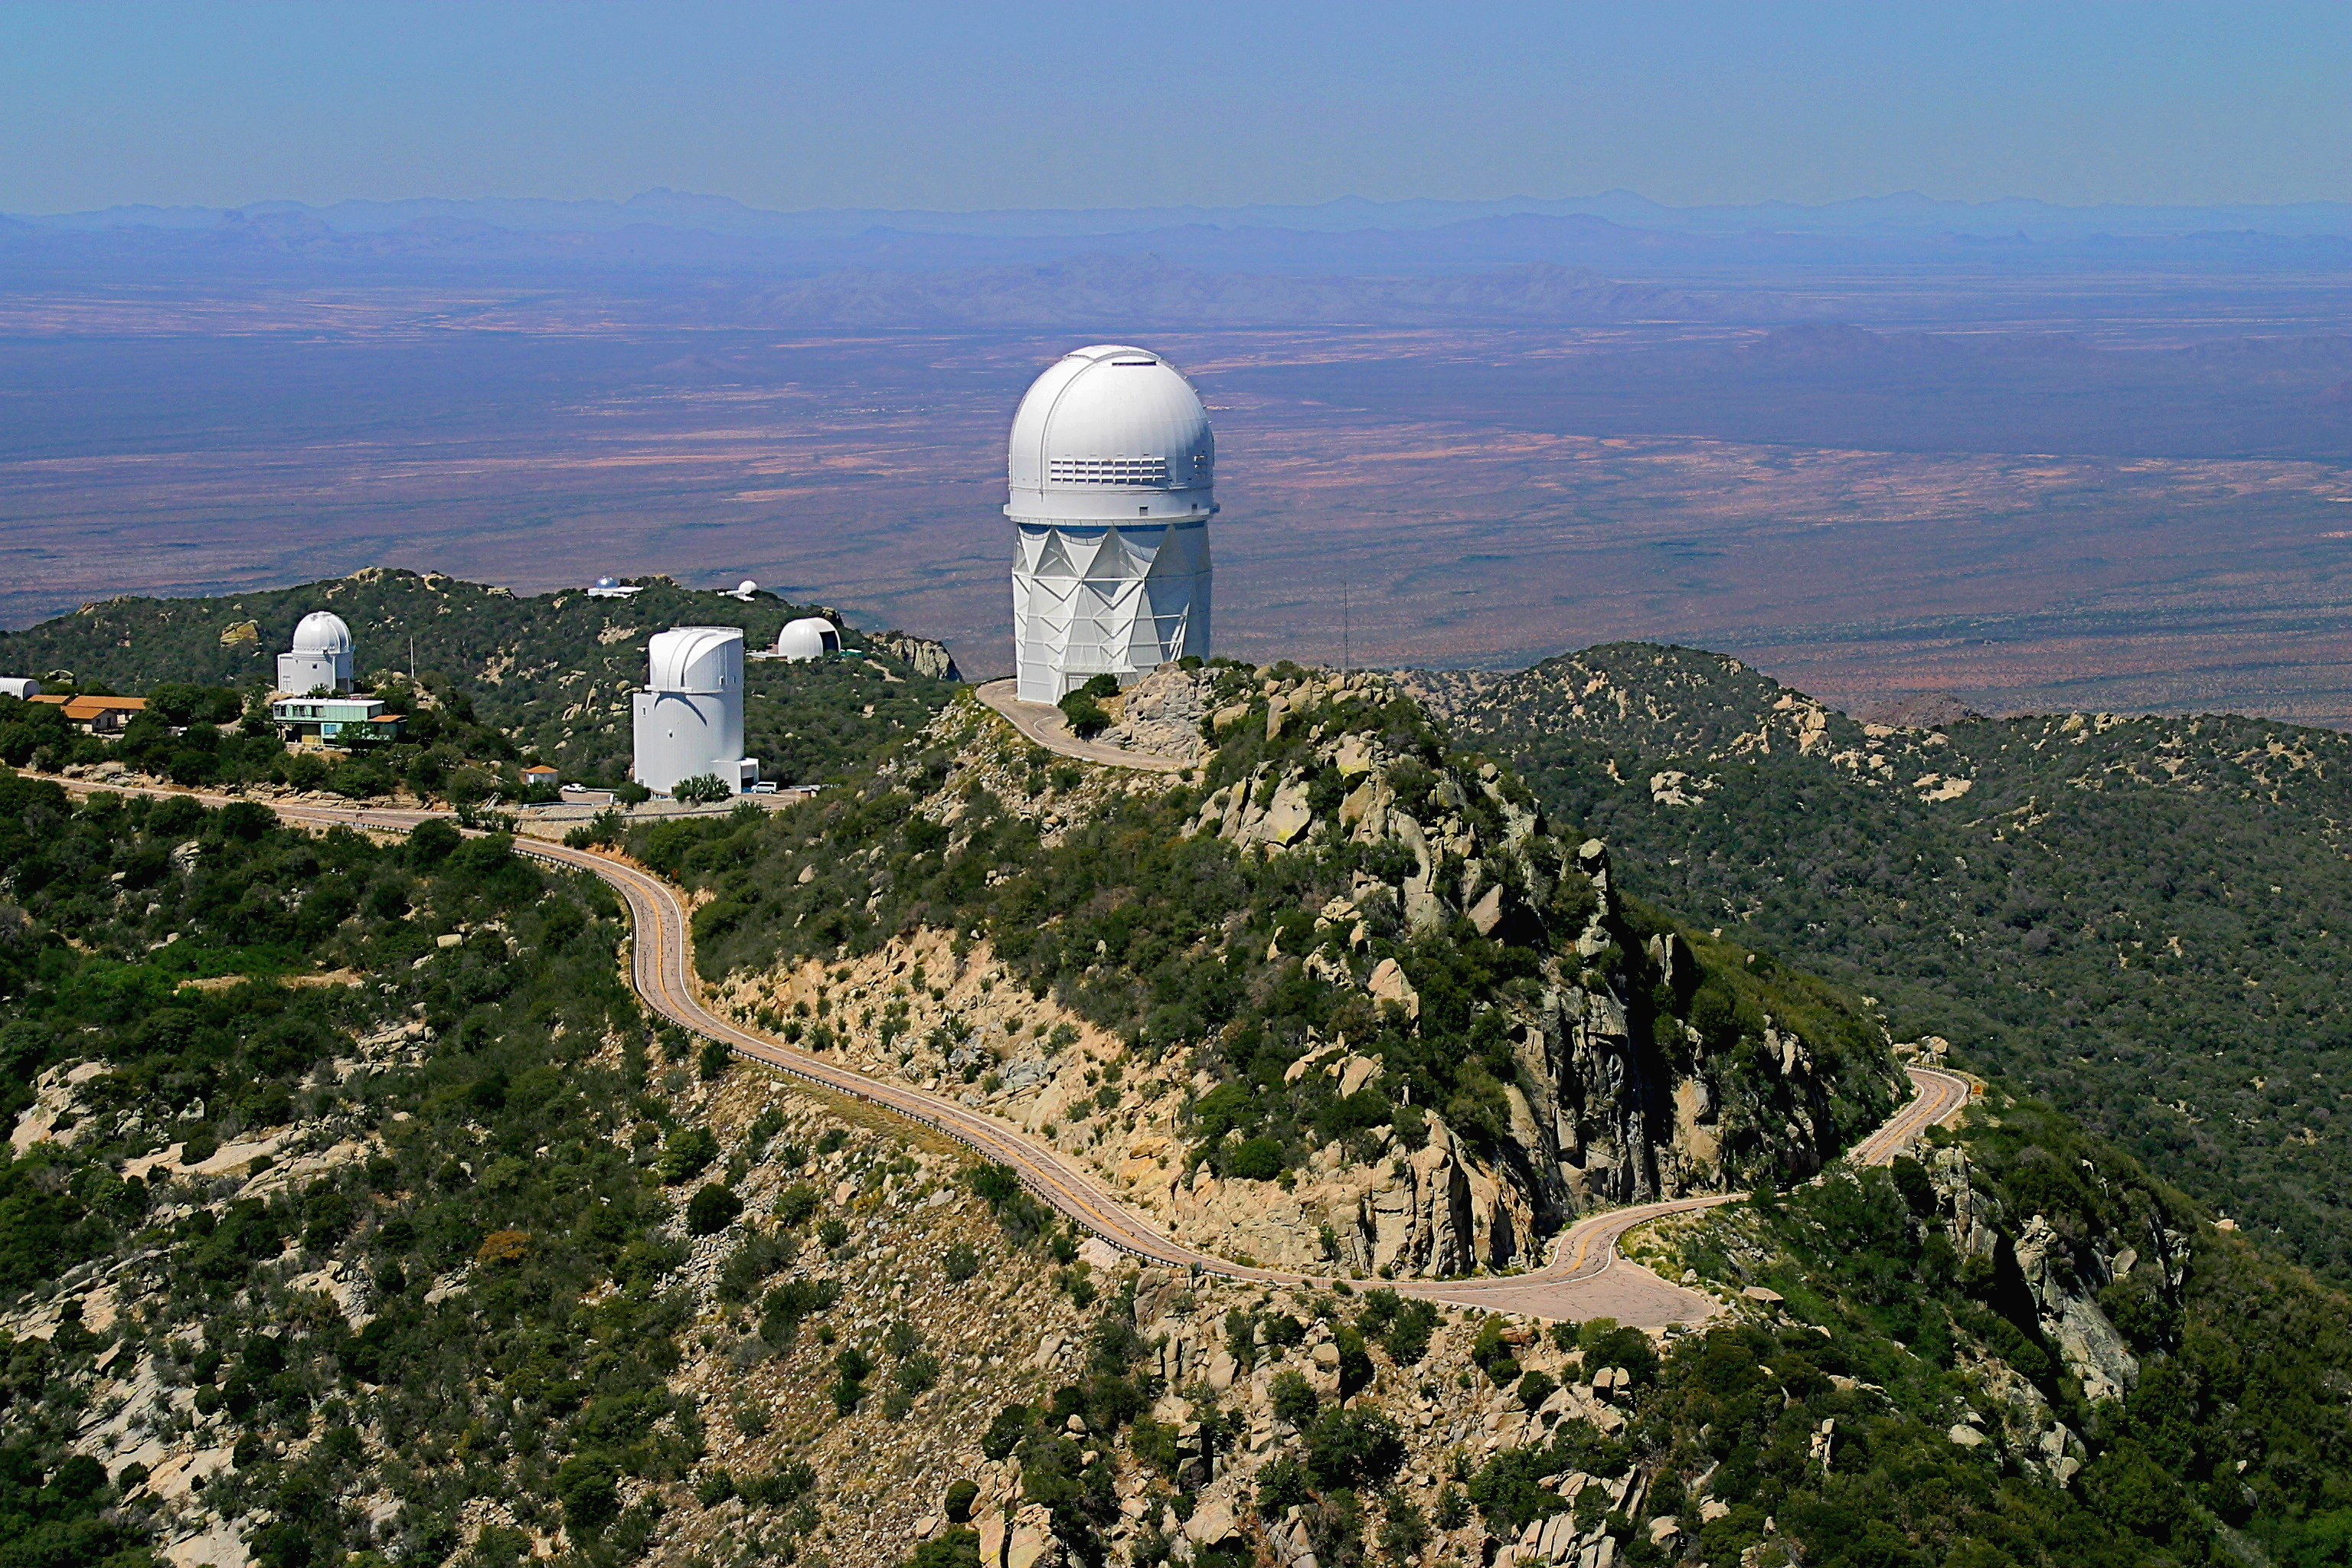

Aerial photography of Kitt Peak National Observatory, 13 June 2003

The Mayall 4-meter telescope dominates this view to the northwest. To the left are the Steward Observatory (University of Arizona) facilities.

Credit: NOIRLab/NSF/AURA